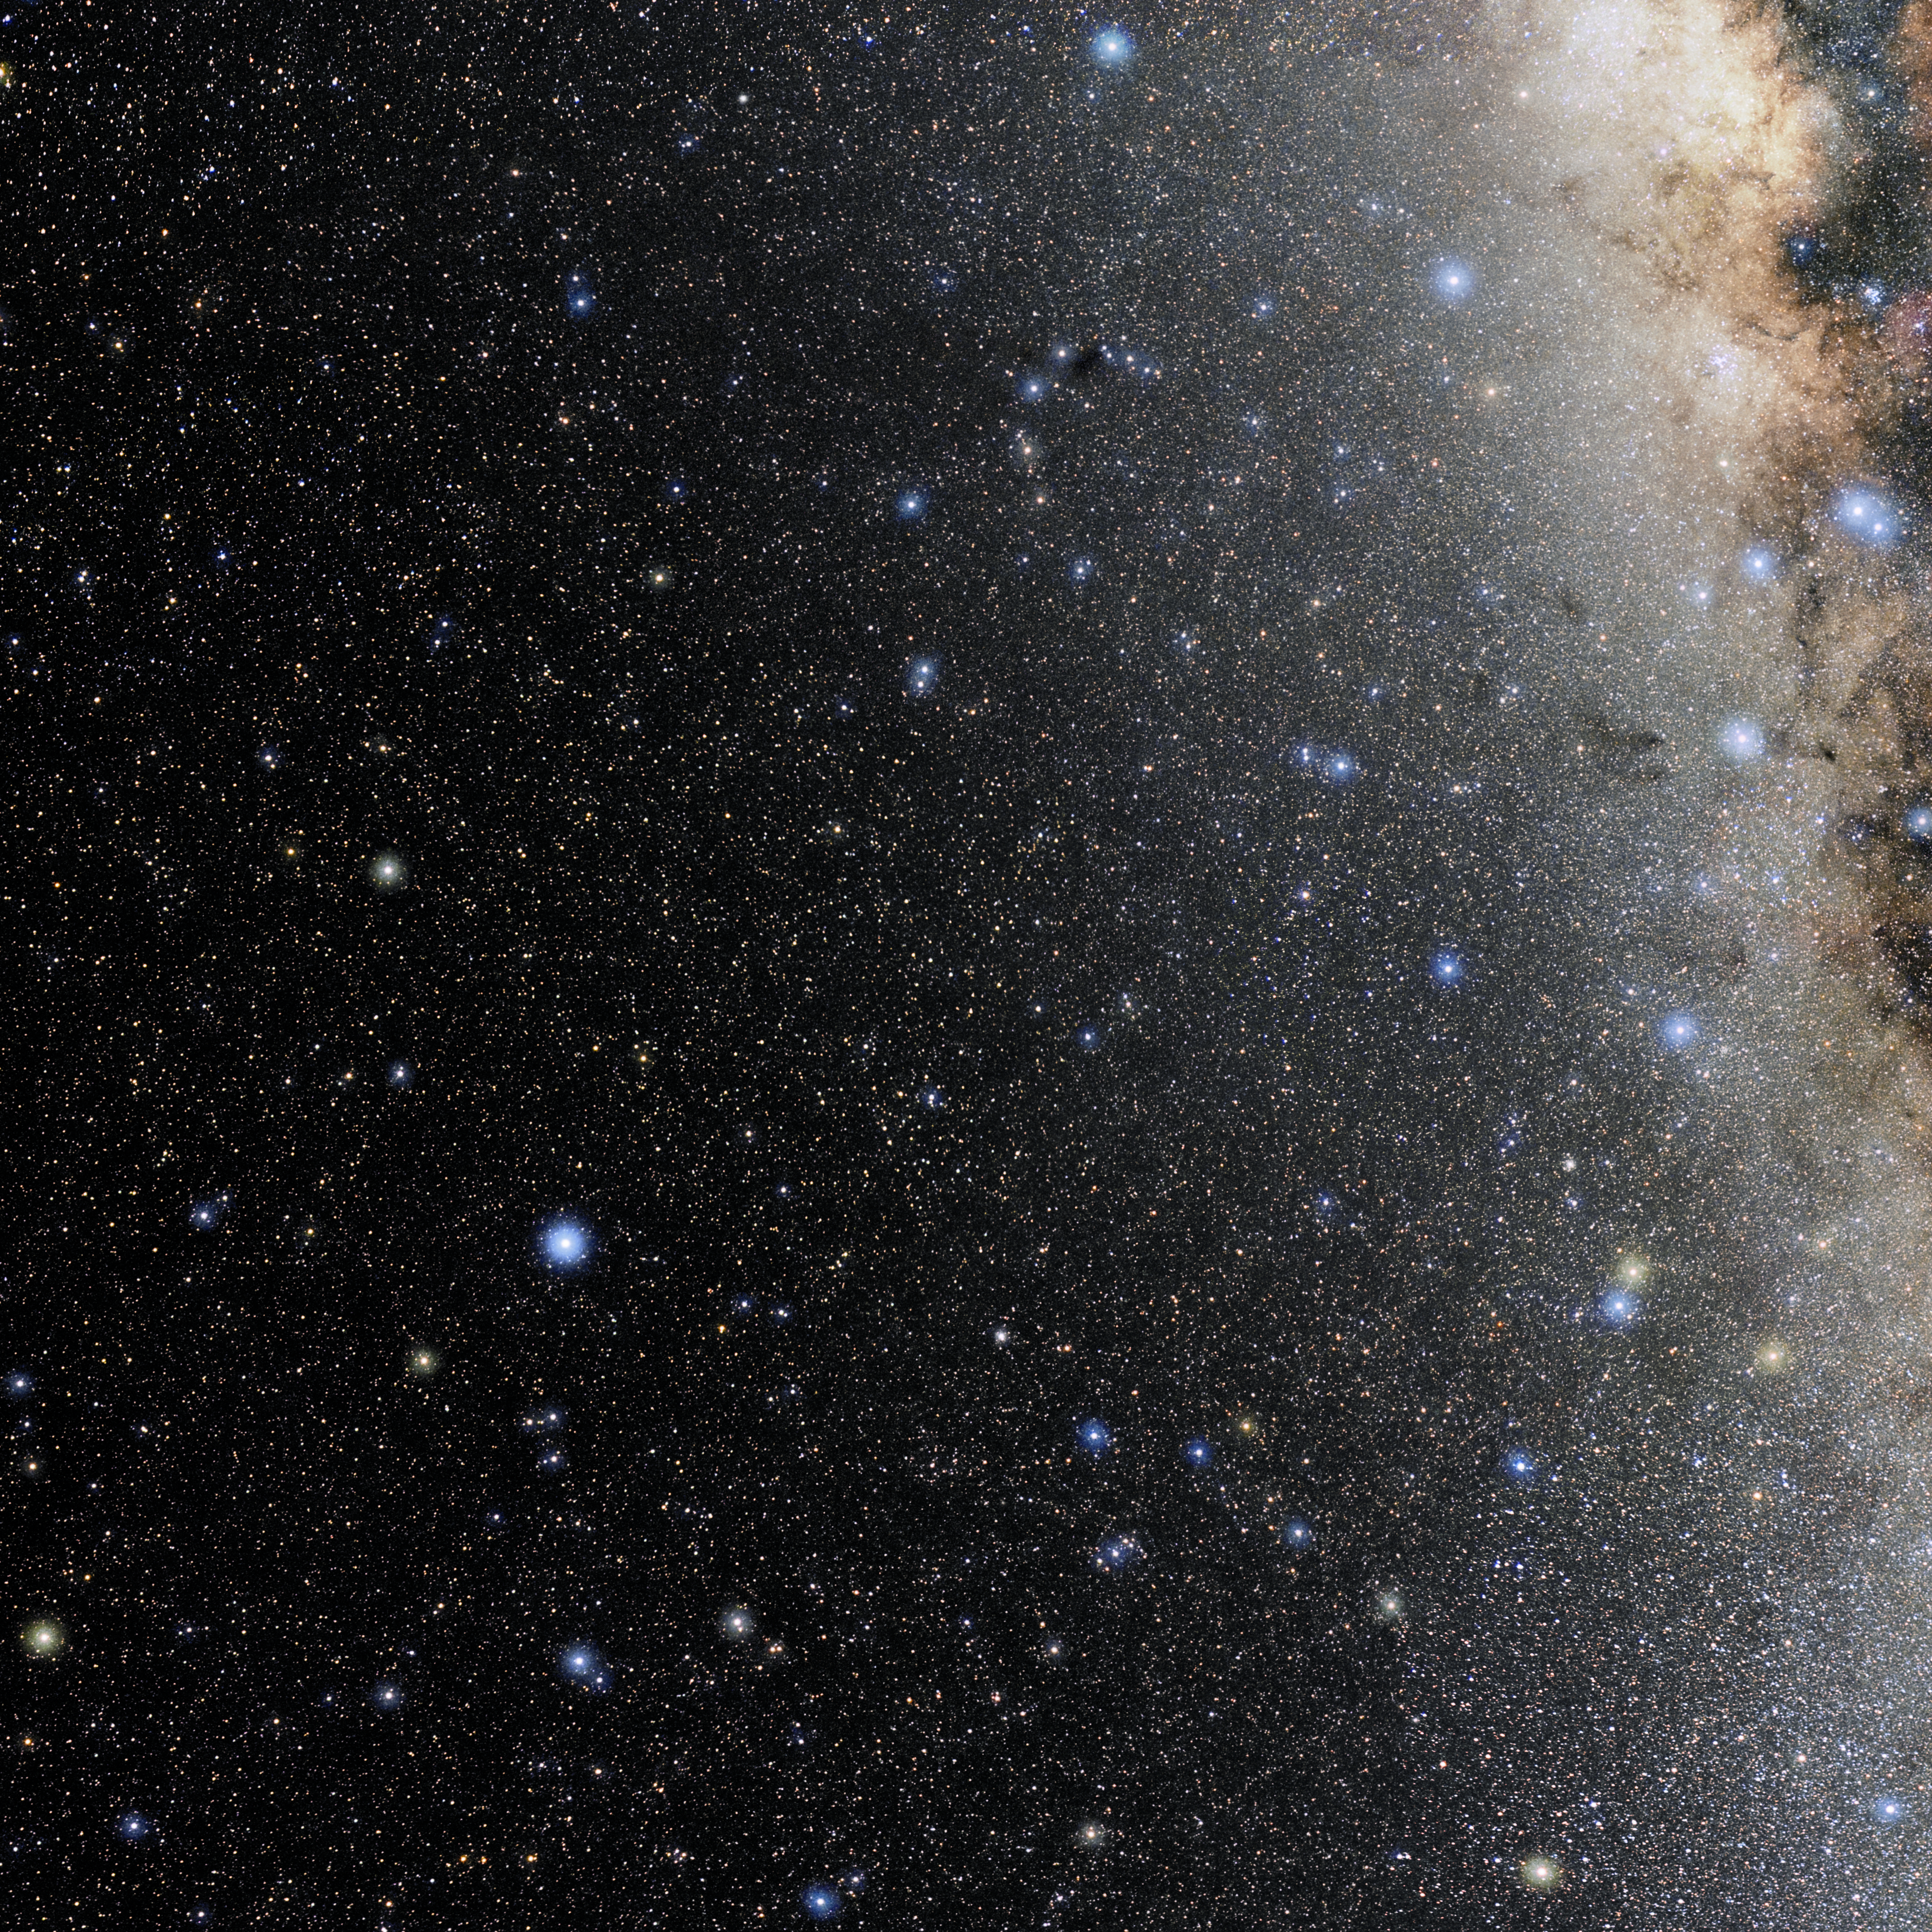

Telescopium

Photo of the constellation Telescopium produced by NOIRLab in collaboration with Eckhard Slawik, a German astrophotographer. Here is the annotated version.

Credit: E. Slawik/NOIRLab/NSF/AURA/M. Zamani